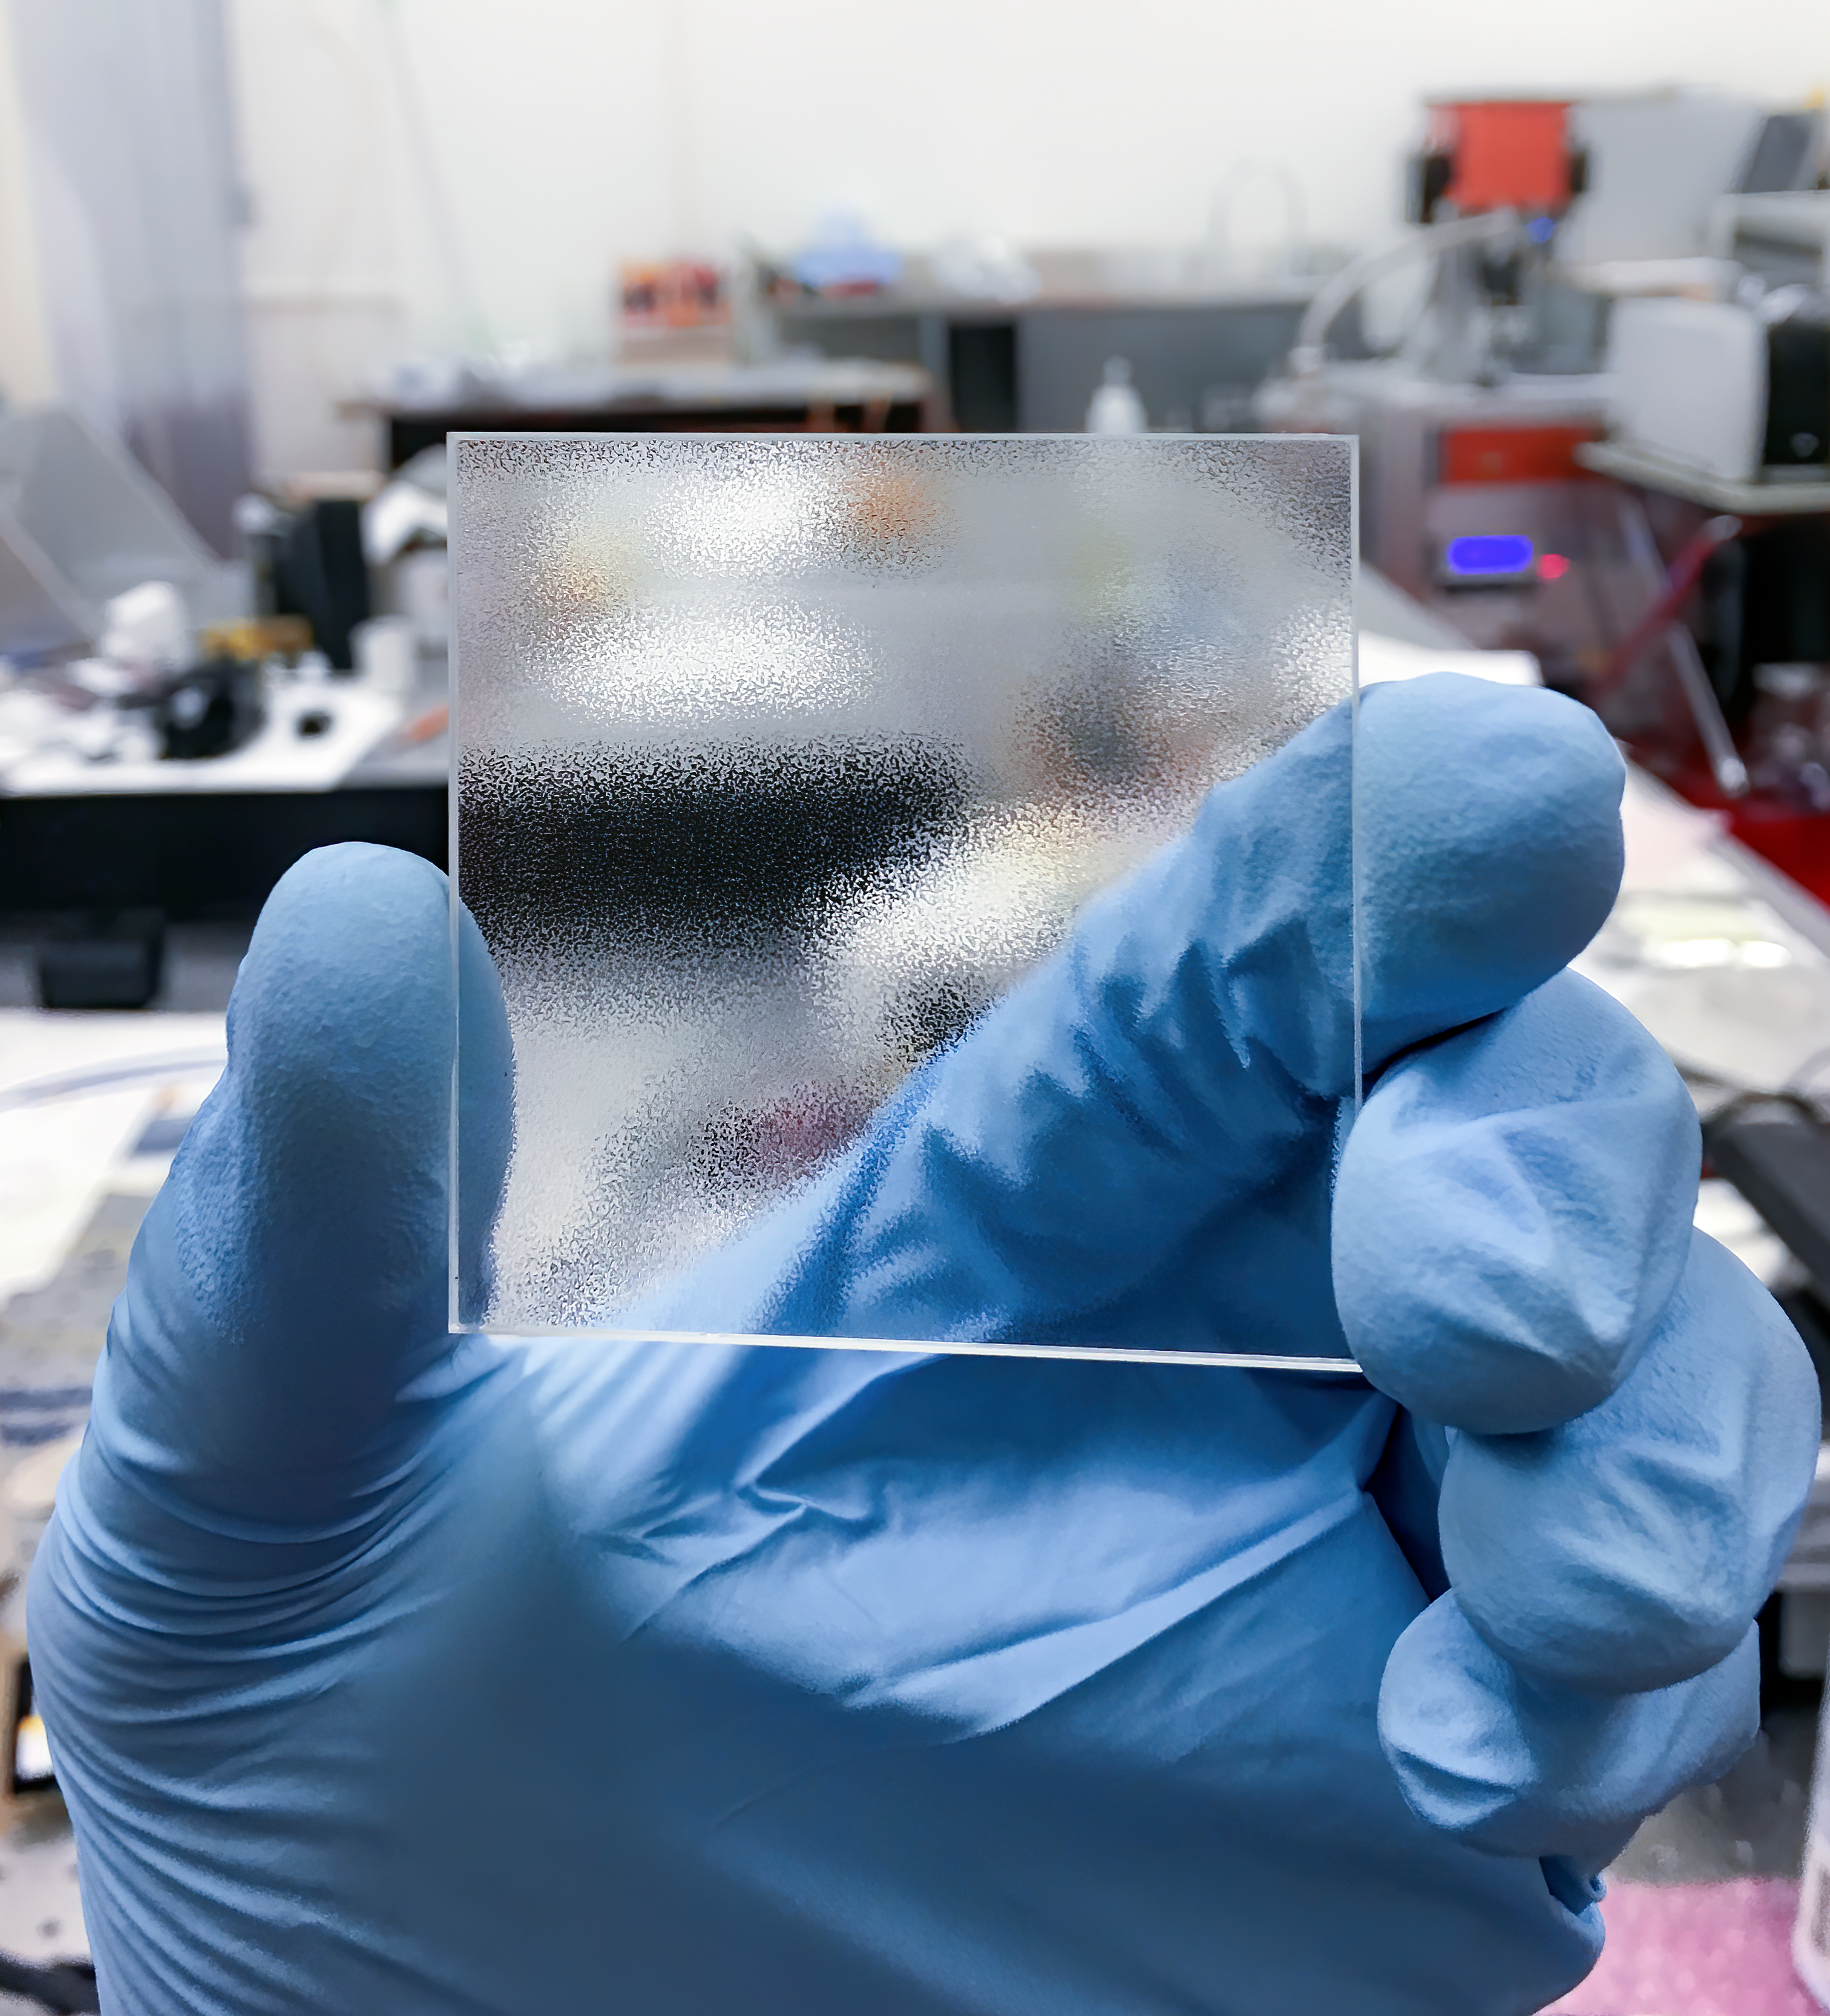

Engineered diffuser

An example of a 5 cm by 5 cm (2 inch by 2 inch) Engineered Diffuser.

Credit: Gudmundur Stefansson/RPC Photonics